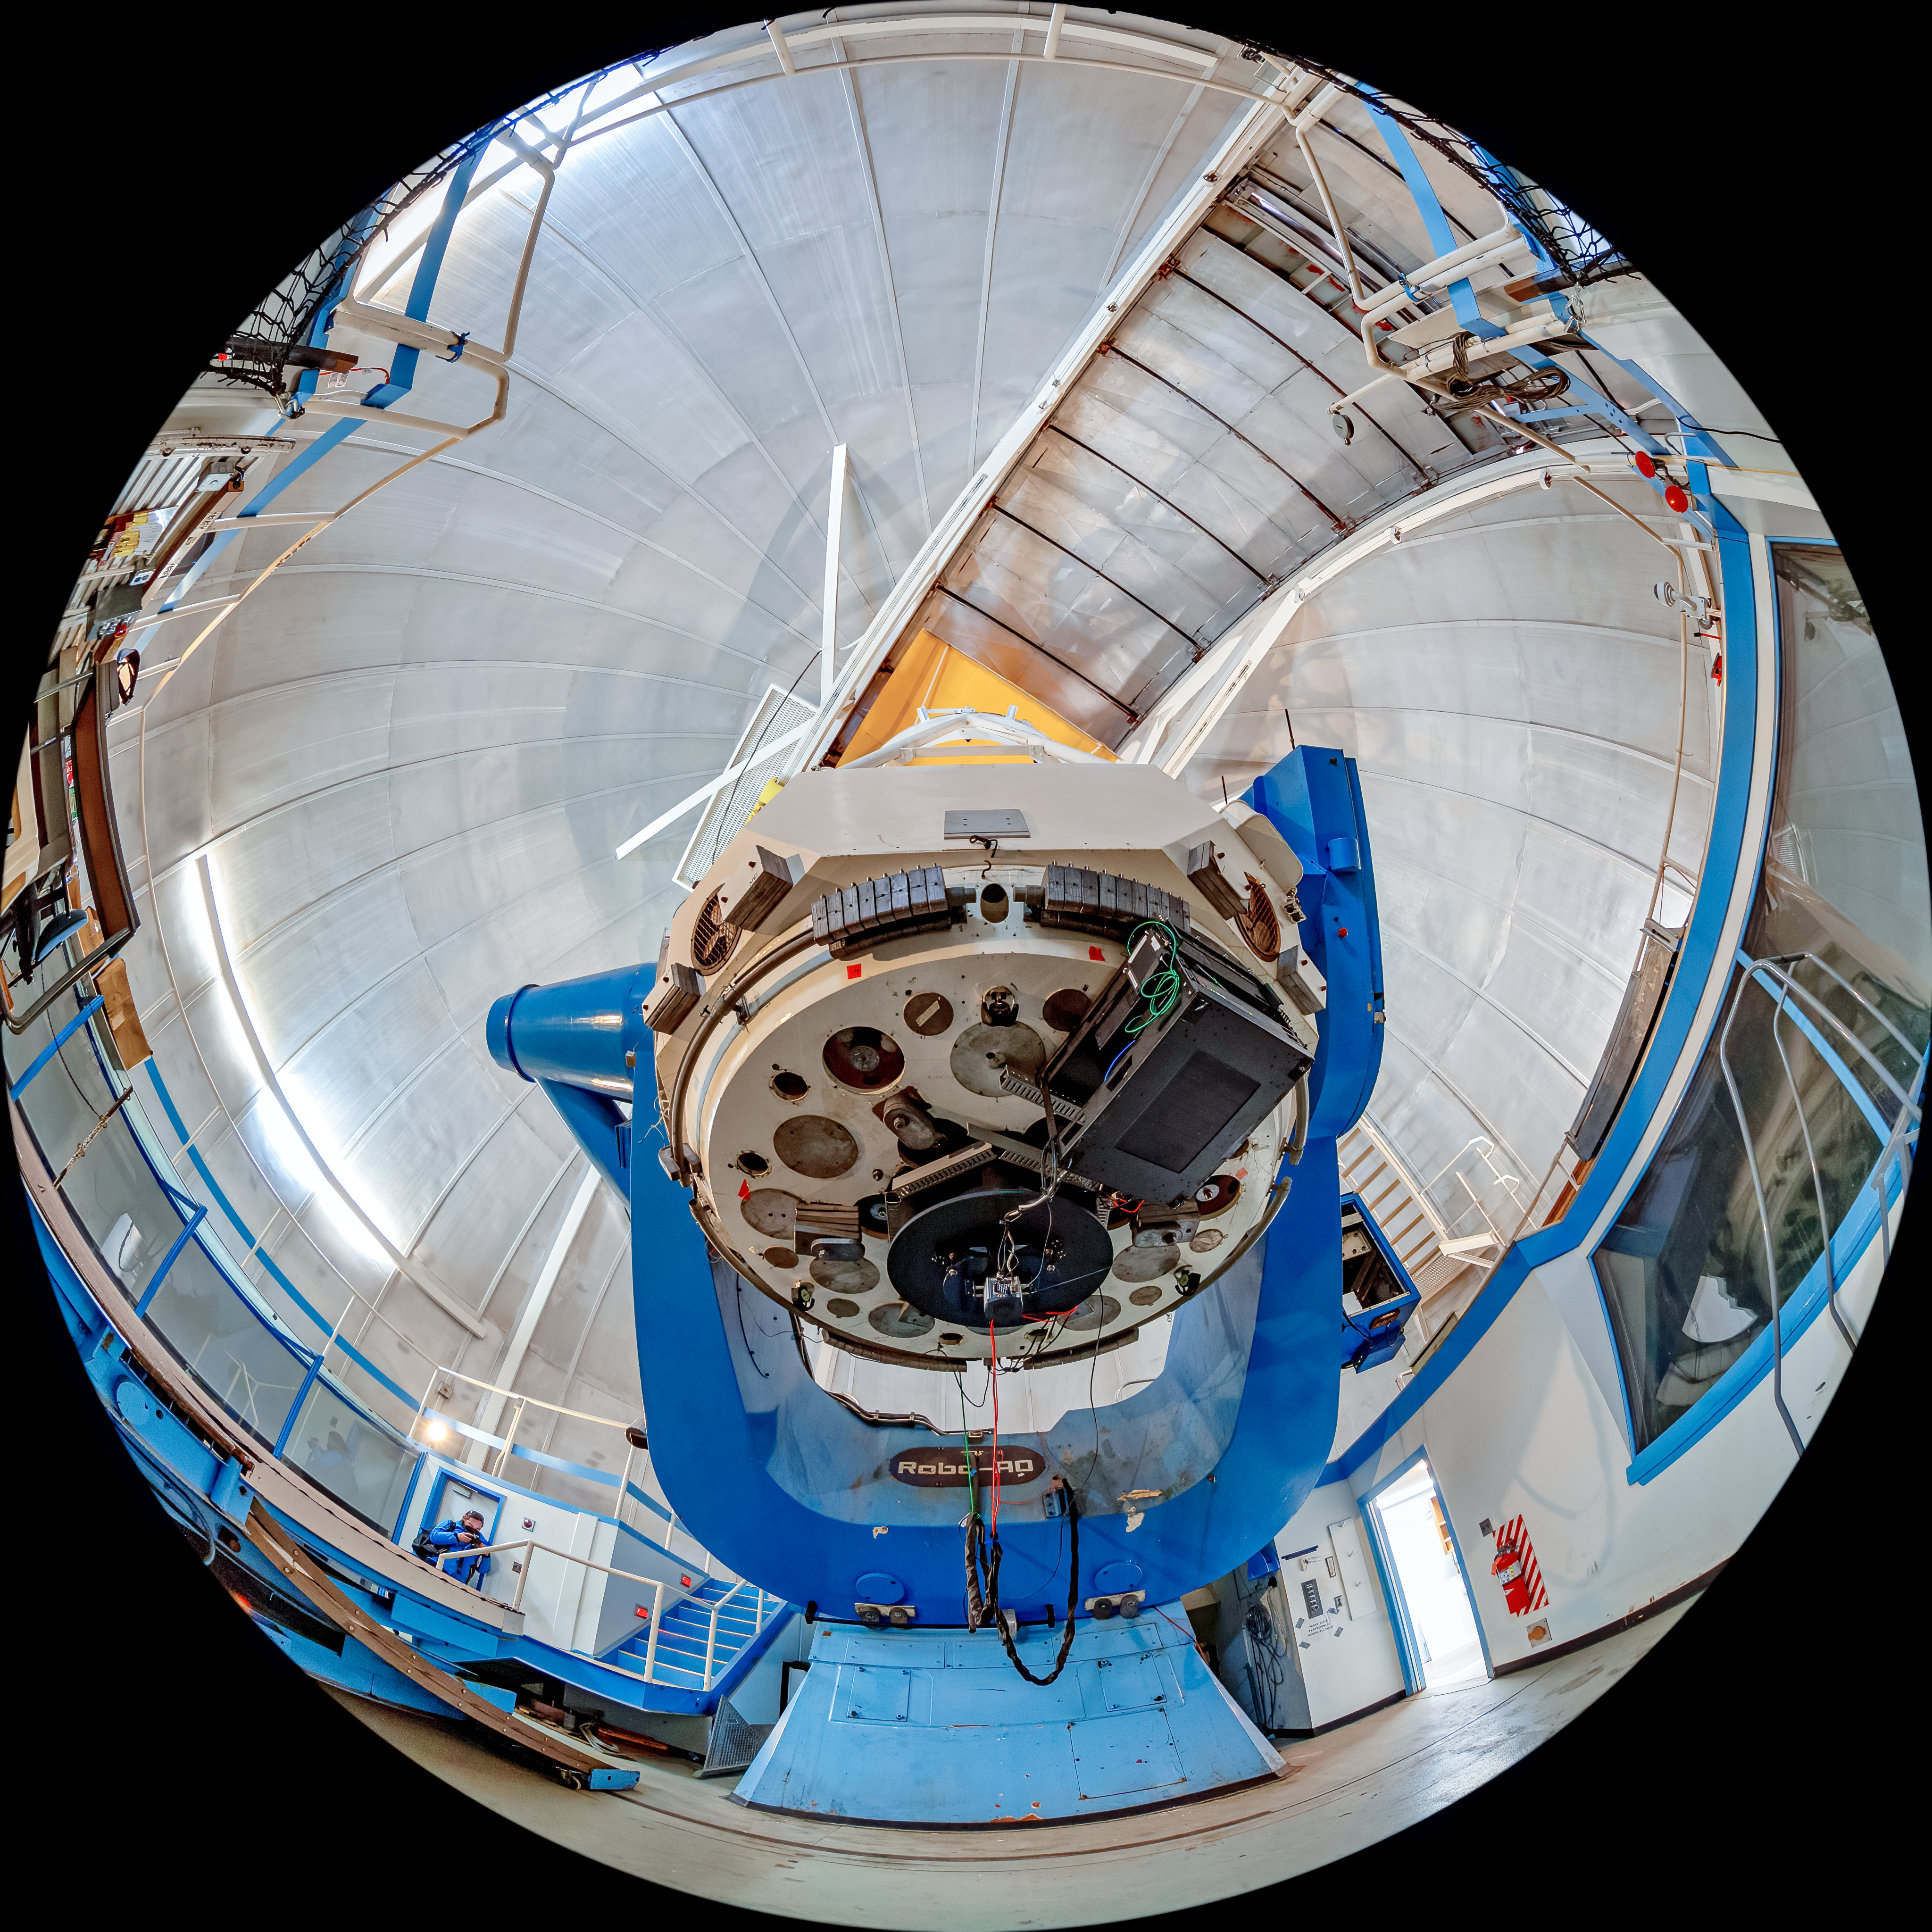

KPNO 2.1-meter Telescope Interior Fulldome

A fulldome view of the KPNO 2.1-meter Telescope interior on Kitt Peak National Observatory in Arizona.

Credit: KPNO/NOIRLab/NSF/AURA/T. Matsopoulos